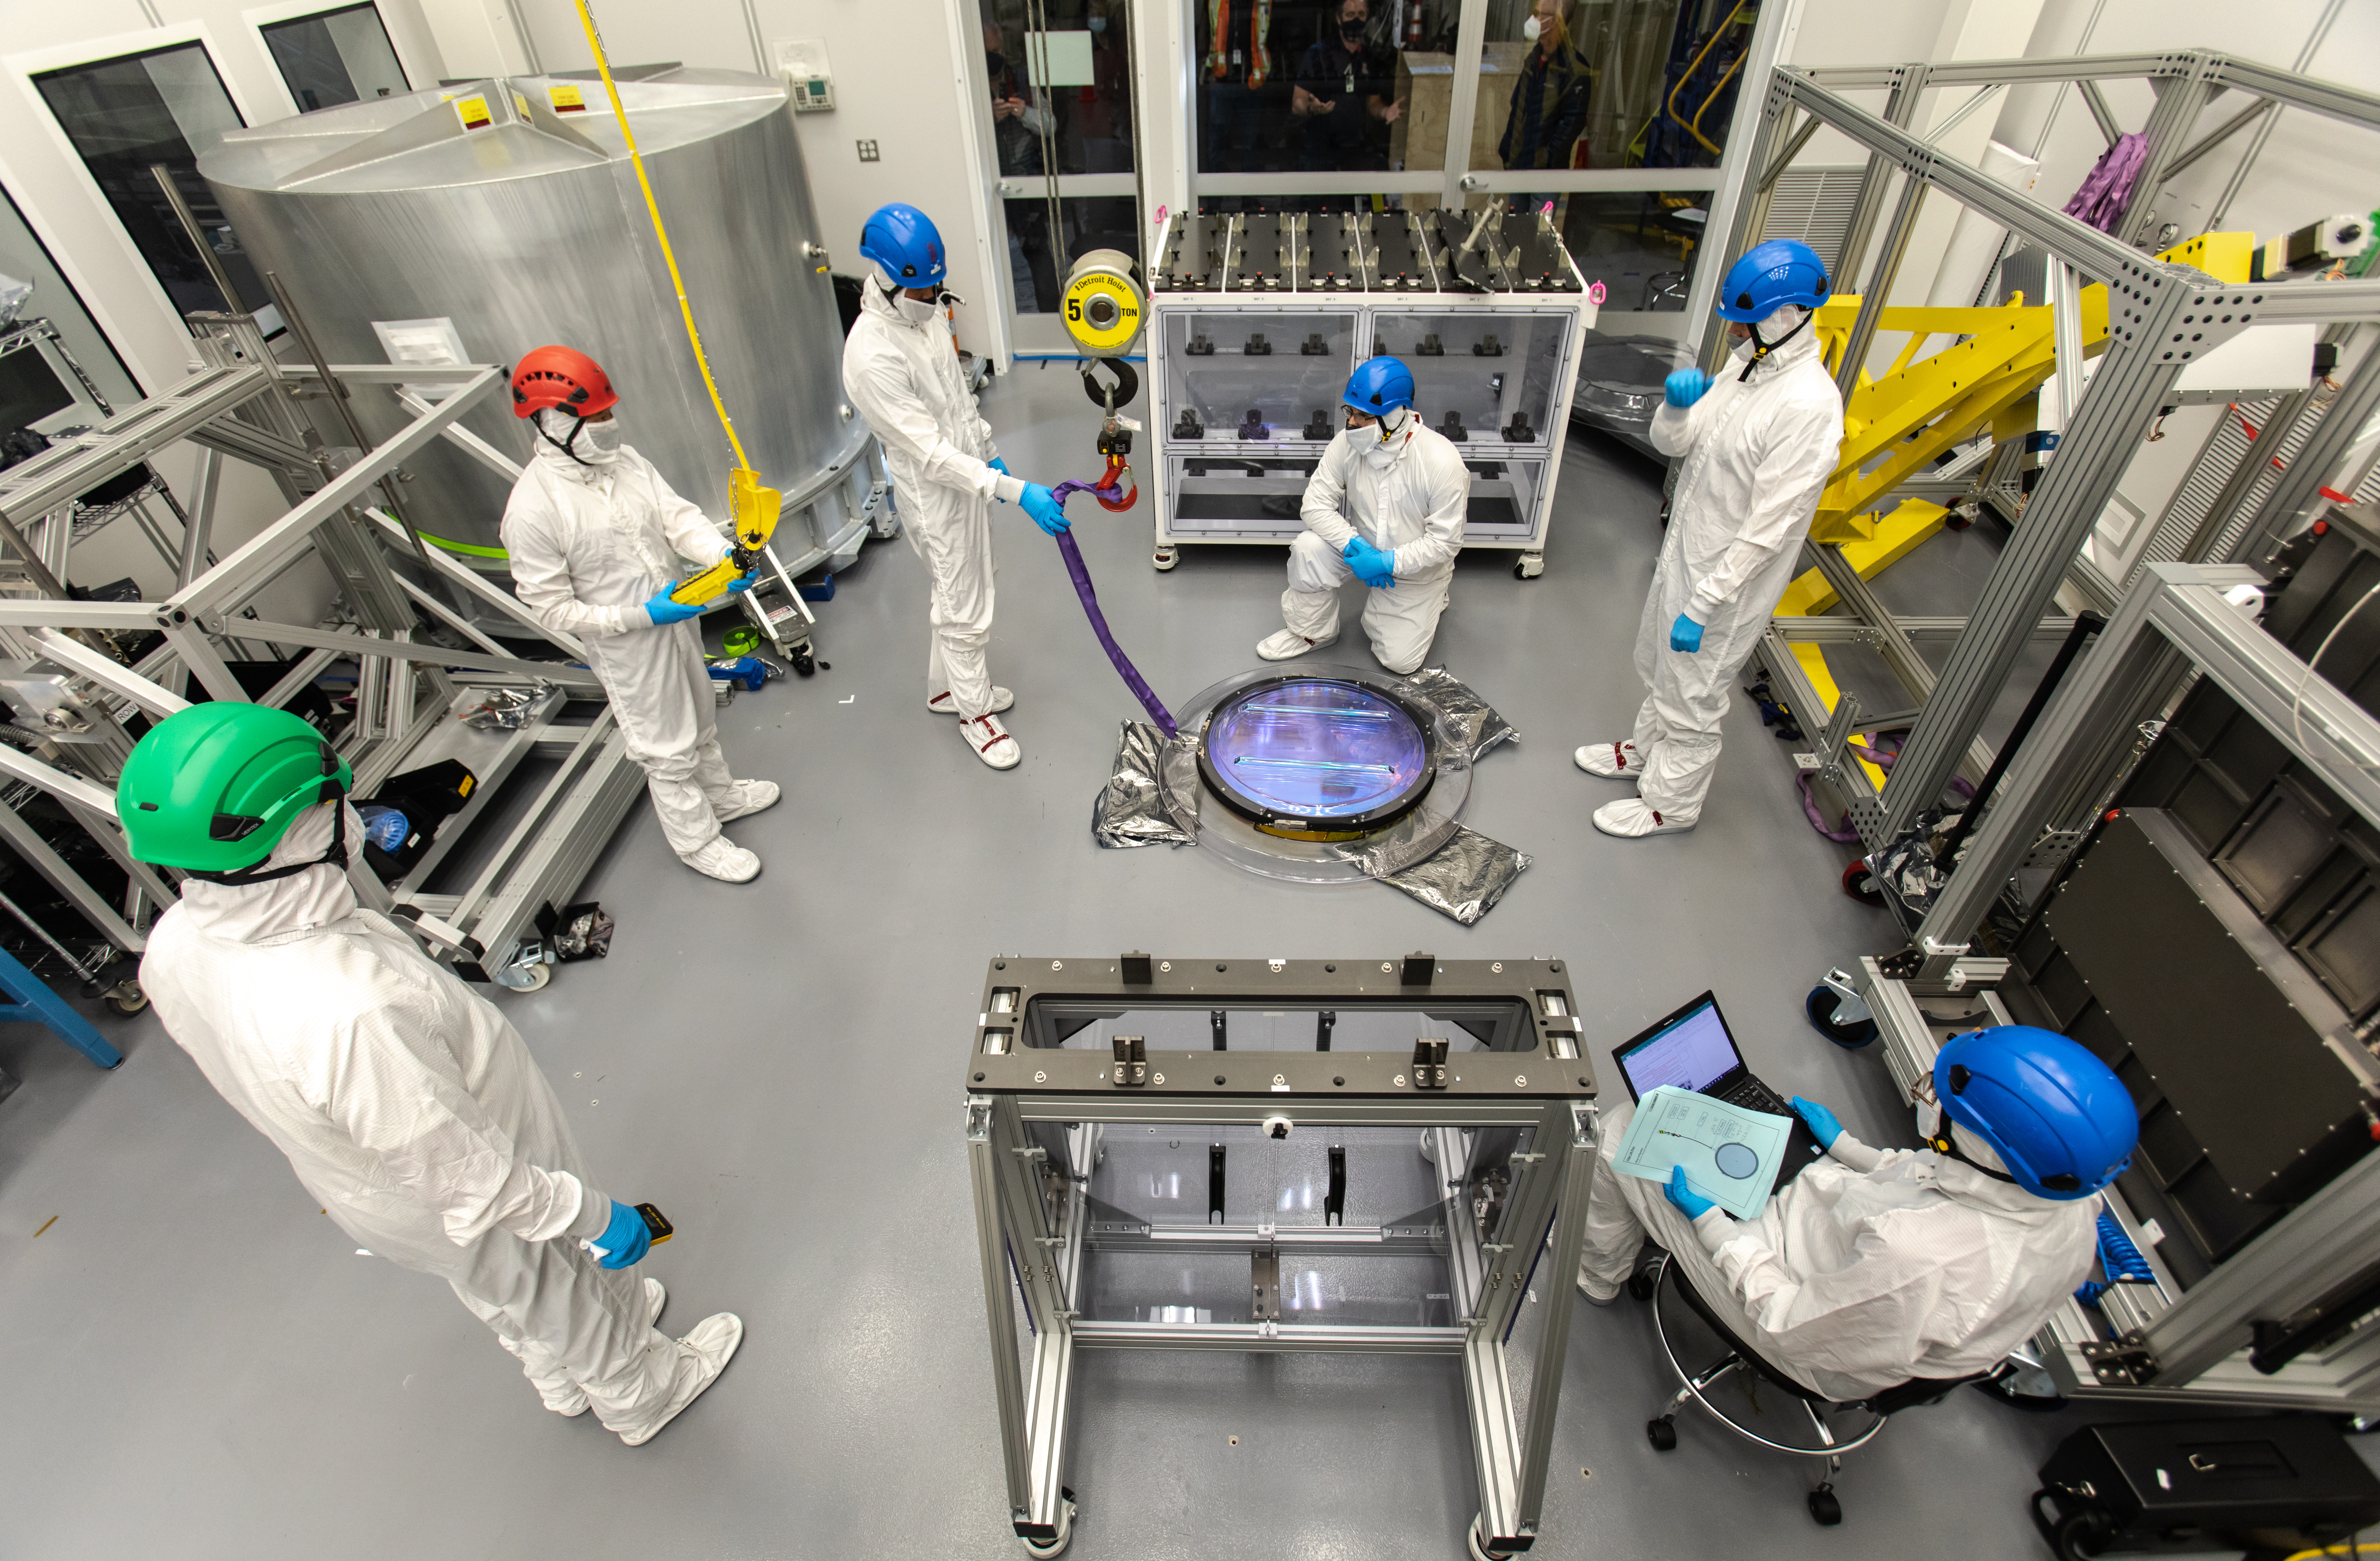

LSST R-Band Optical Filter

SLAC's LSST team carefully unpack, examine, test and store the r-band filter, the first of six optic filters that will be part of the completed LSST Camera.

Credit: Jacqueline Ramseyer Orrell/SLAC National Accelerator Laboratory